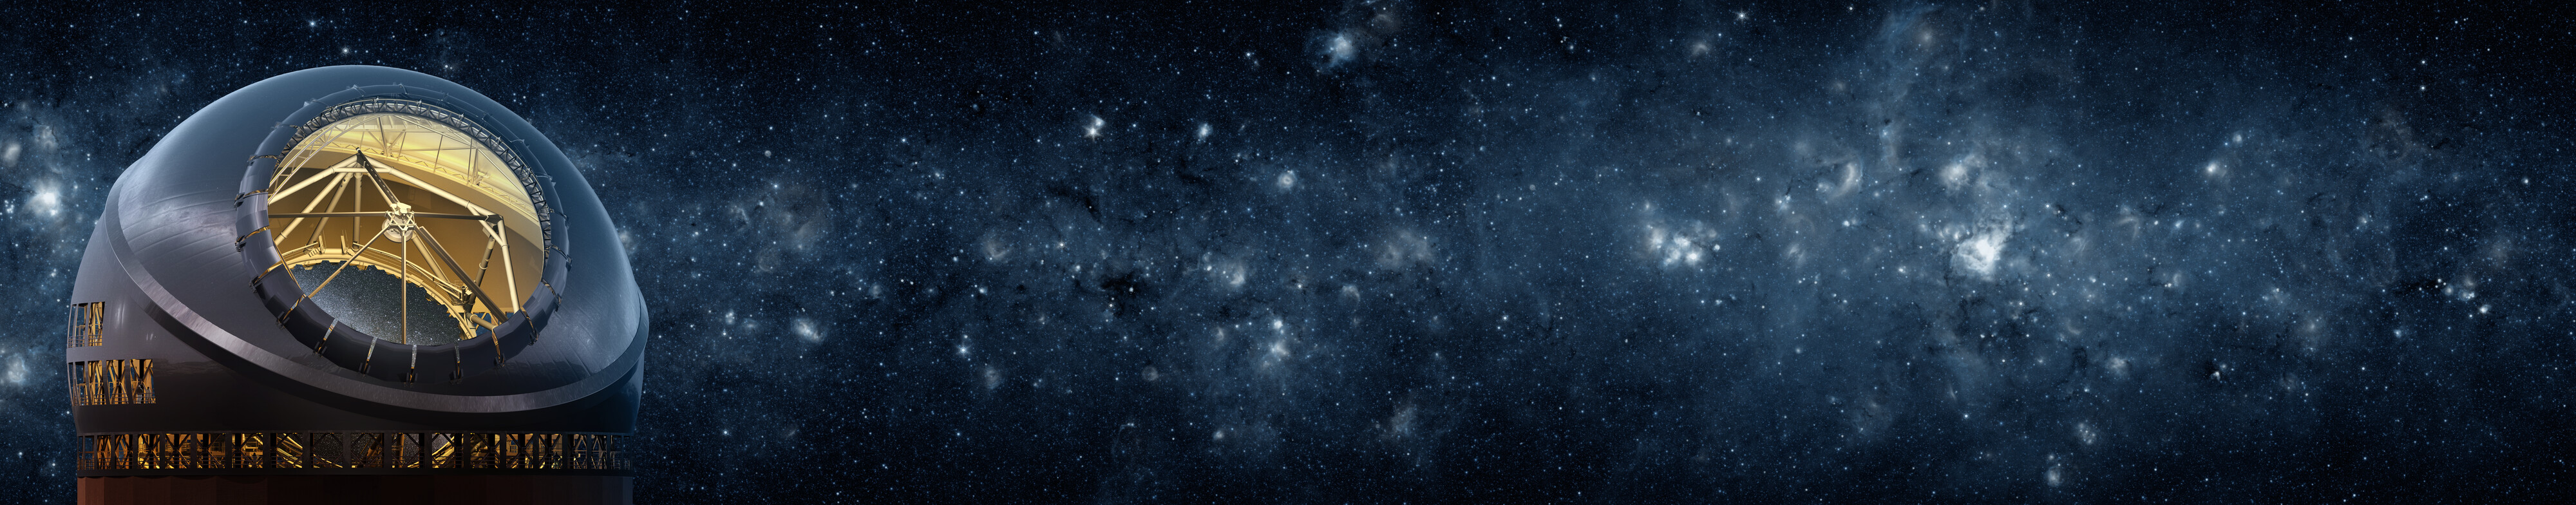

The Thirty Meter Telescope illustration

A rendering of the Thirty Meter Telescope.

Credit: TMT International Observatory